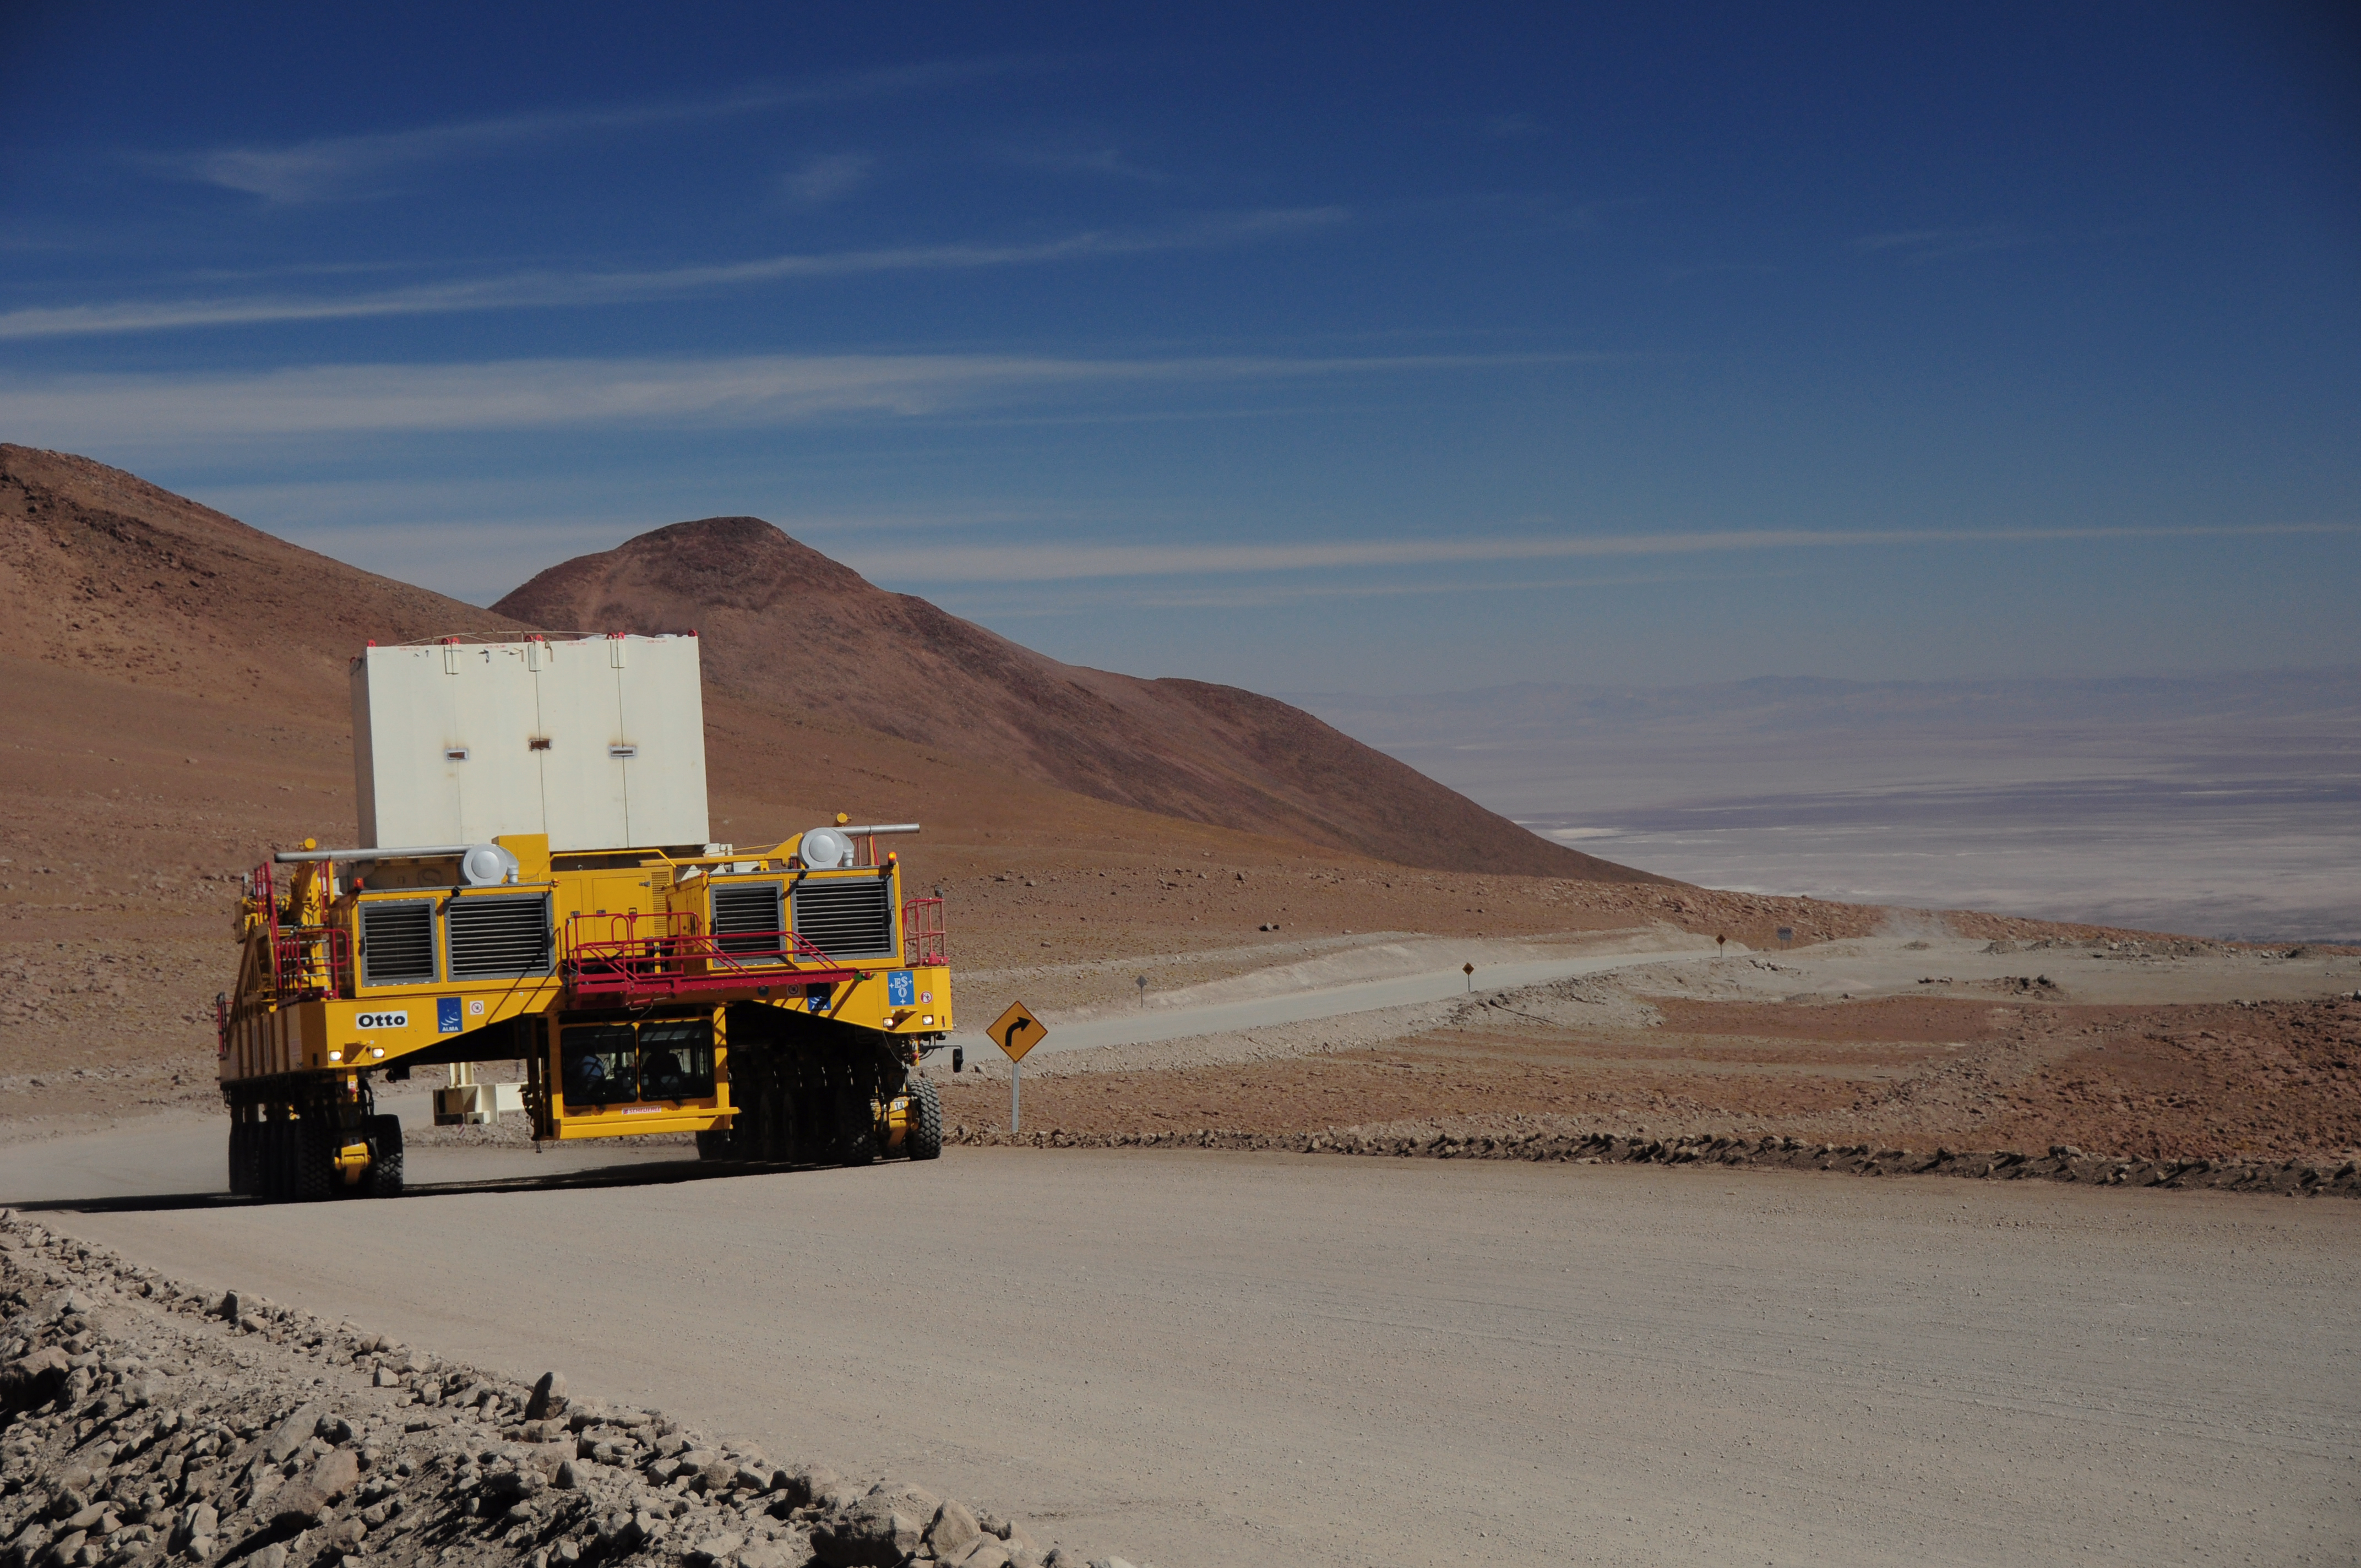

The first tests of movement of the transporters

The first tests of movement of the transporters were carried out carrying a "dummy" that imitated the weight and balance characteristics of a true antenna.

Credit: ALMA (ESO / NAOJ / NRAO)